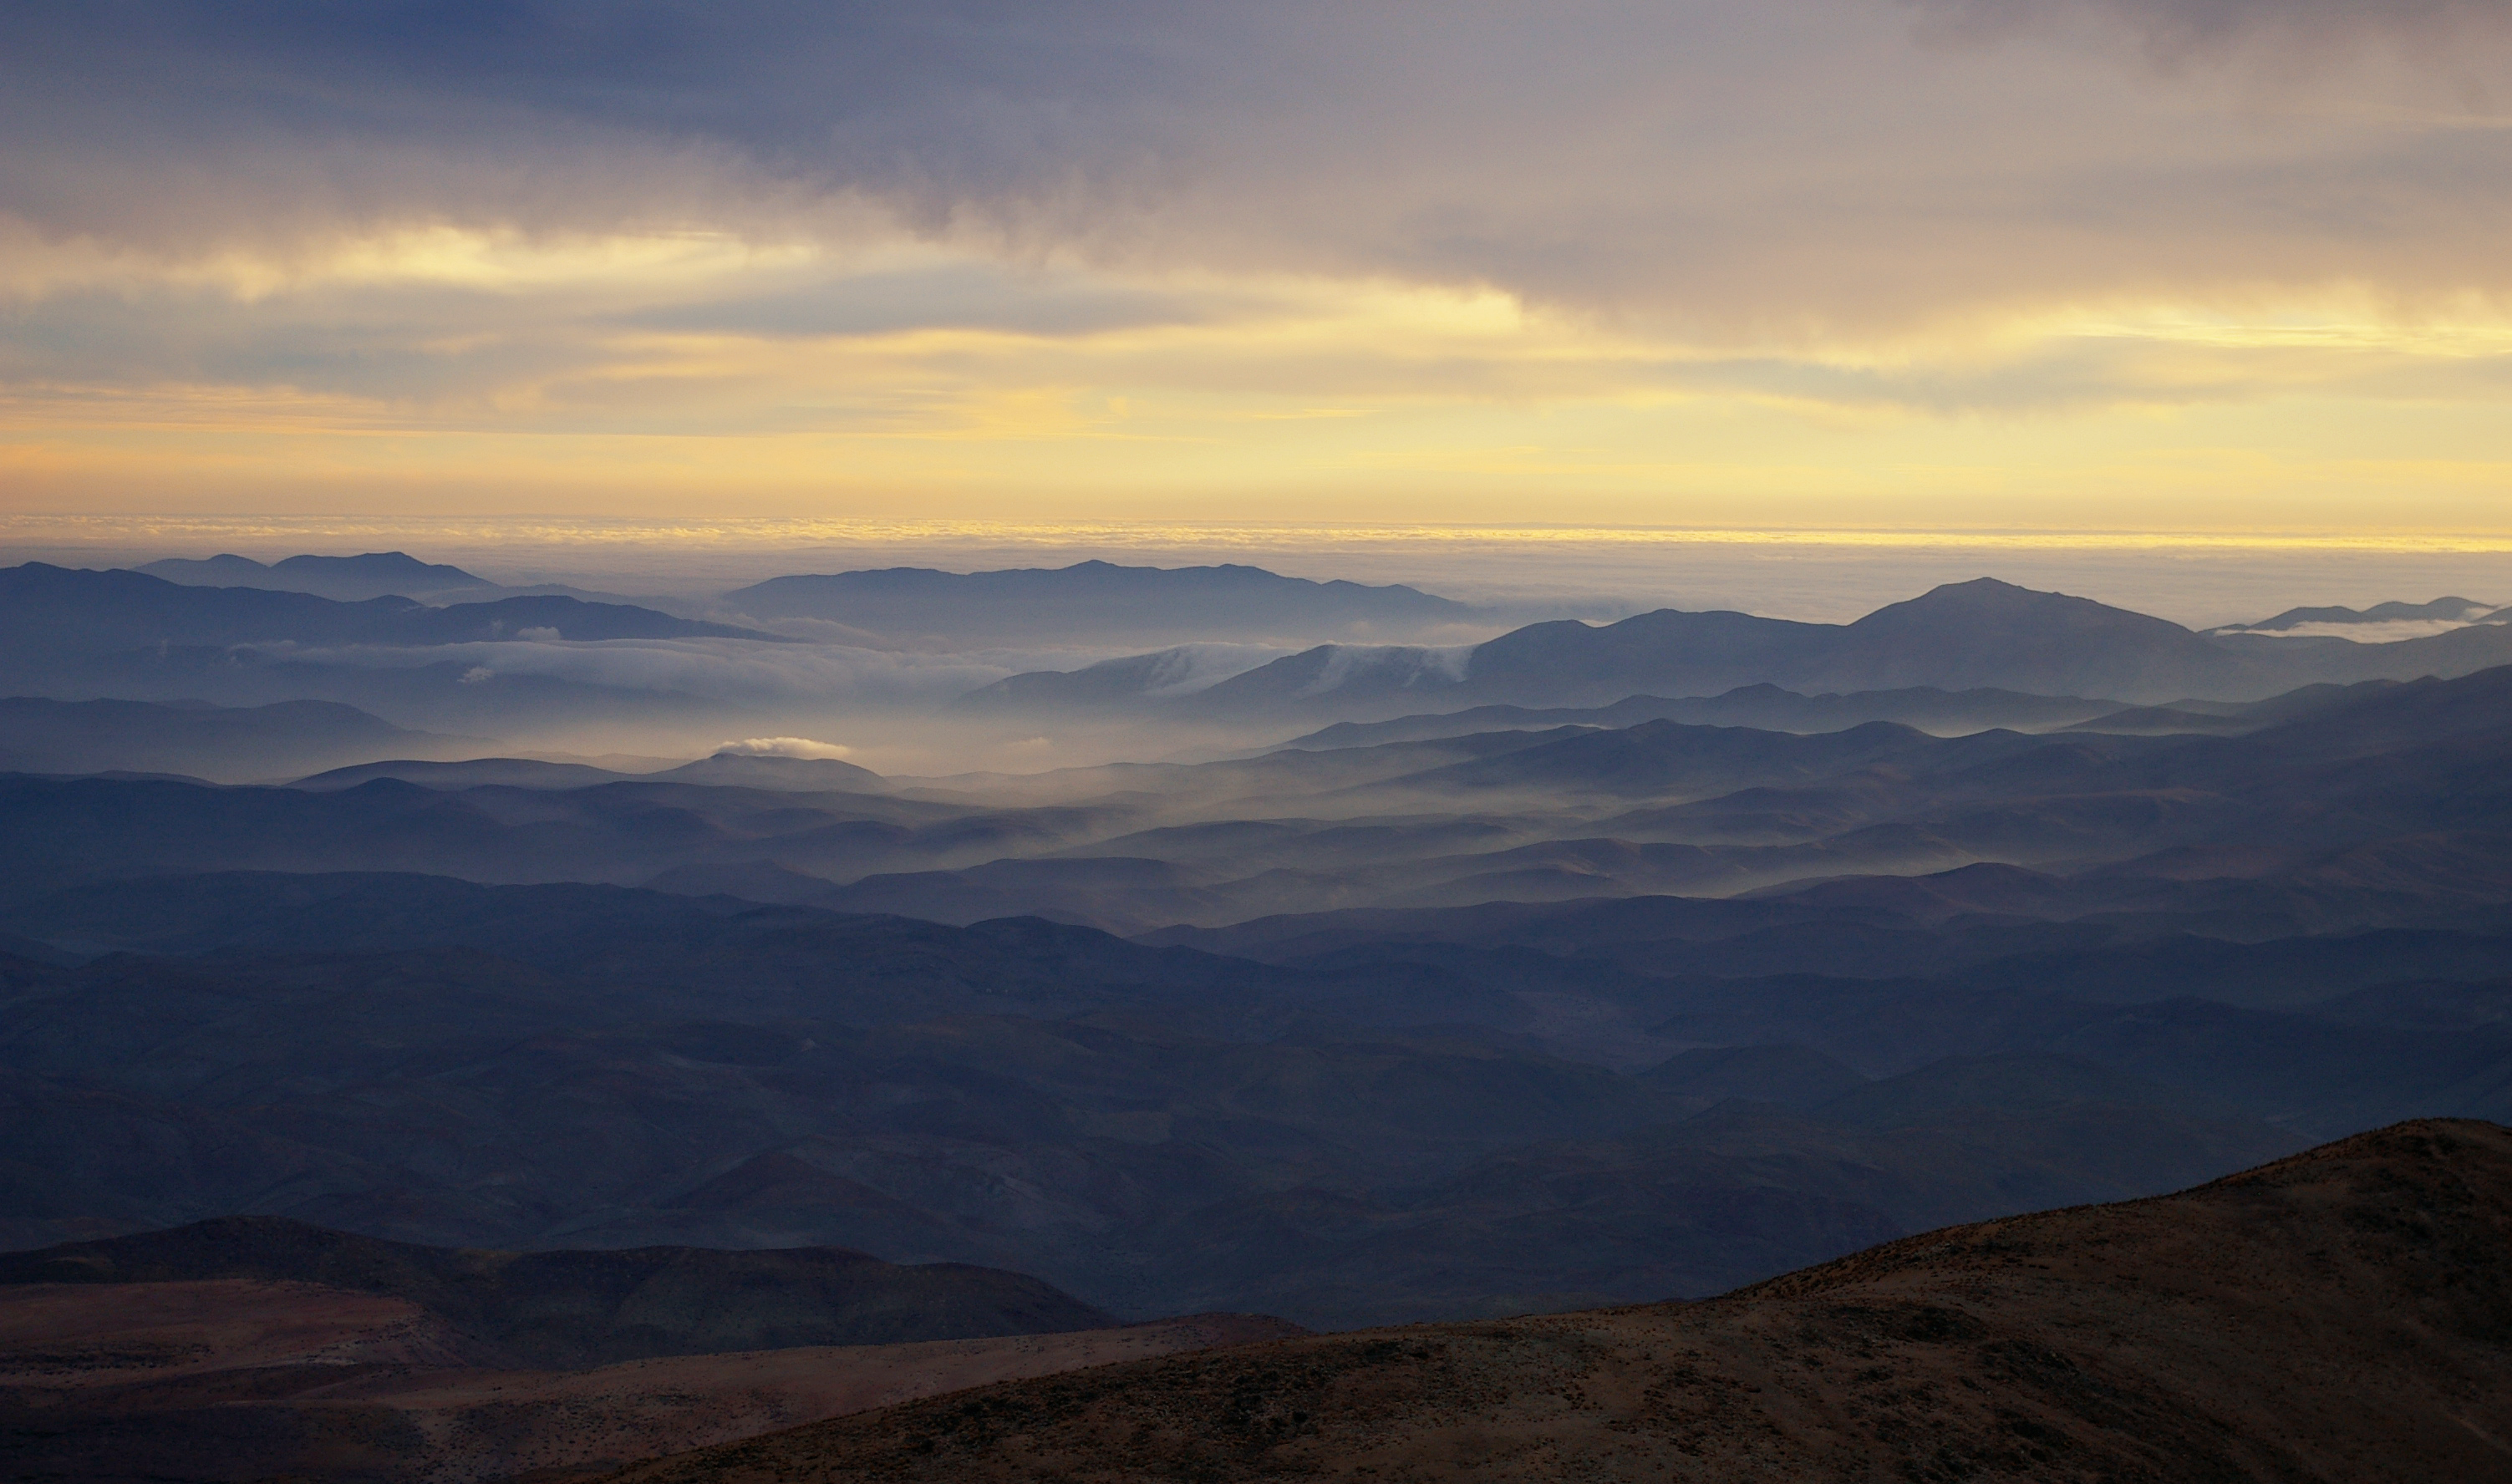

Atacama clouds

See this stunning image of clouds rolling over the hills of the Atacama desert. In this remote outpost of civilisation, one is greeted with some of the most beautiful wonders Man has ever witnessed.

Credit: ESO/M. Tewes